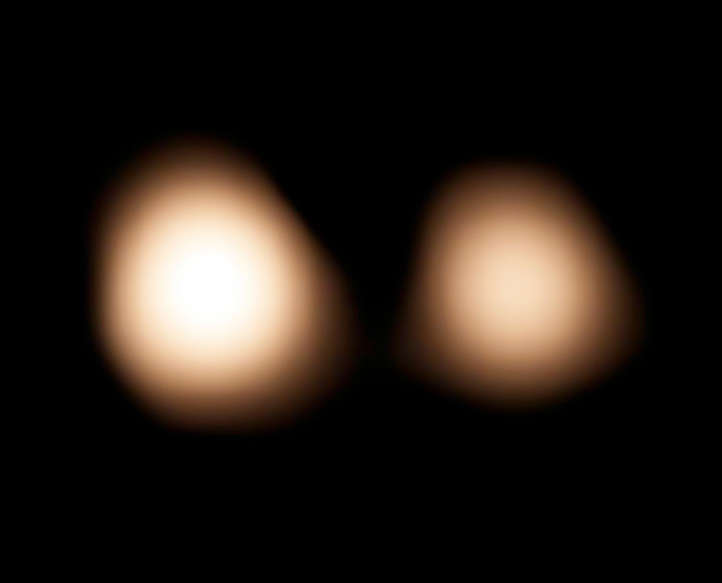

ALMA observations of Pluto and Charon

Astronomers using the Atacama Large Millimeter/submillimeter Array (ALMA) are making high-precision measurements of Pluto's location and orbit around the Sun to help NASA’s New Horizons spacecraft accurately home in on its target when it nears Pluto and its five known moons in July 2015. This picture shows the cold surface of Pluto and its largest moon Charon as seen with ALMA on 15 July 2014.

Credit: NRAO/AUI/NSF